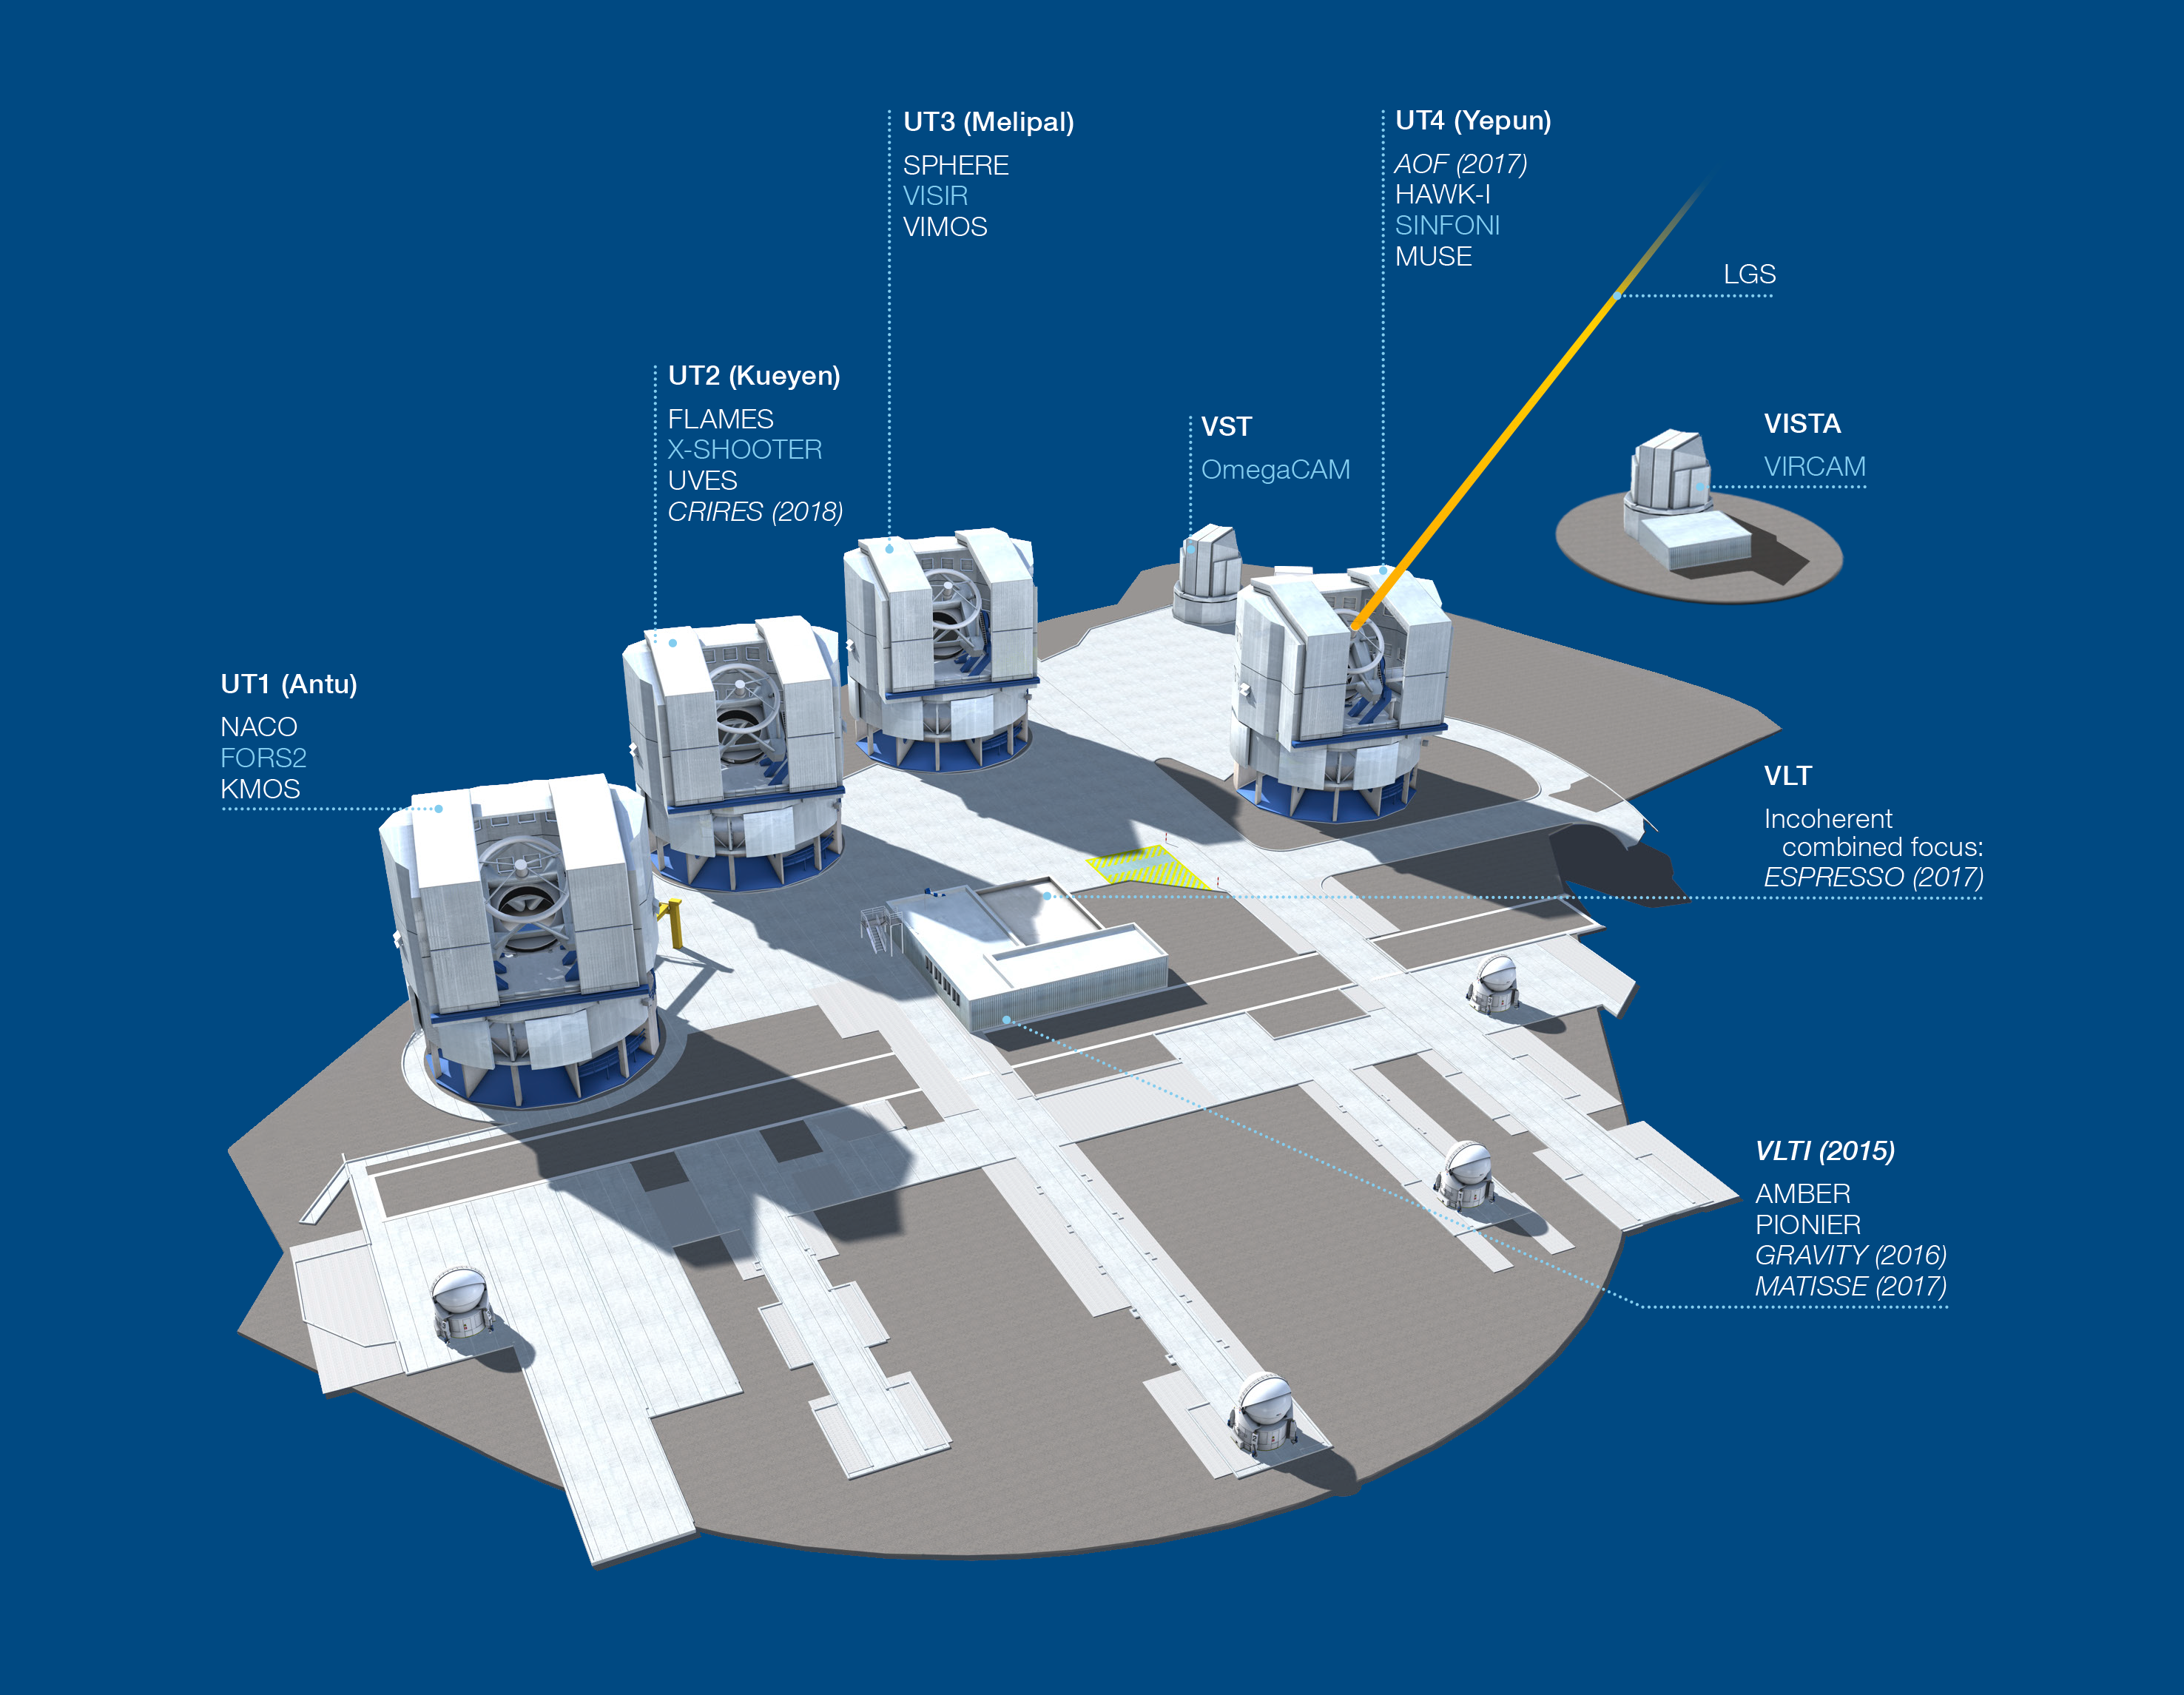

Paranal Observatory – instruments (period 96)

The Paranal Observatory telescopes and instruments. Instruments listed in blue are at the Cassegrain focii of the telescopes. Instruments listed in italics are not yet installed or not available.

This diagram is correct for ESO Period 96 starting 1 October 2015.

Credit: ESO